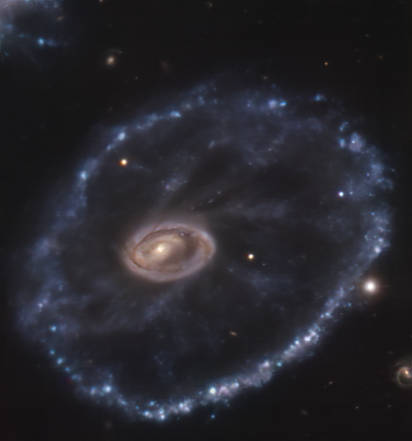

The Cartwheel galaxy seen by MUSE

Around 500 million light-years away in the constellation Sculptor lies a rather peculiar looking galaxy, known as the Cartwheel galaxy. It was once a normal spiral galaxy that underwent a head-on interaction with a smaller companion galaxy several million years ago, giving it its signature cartwheel appearance. This image was taken in August 2014 by the Multi Unit Spectroscopic Explorer (MUSE) mounted on ESO’s Very Large Telescope (VLT). Compare it with this image, captured in December 2021 with ESO’s New Technology Telescope (NTT), where you can see a supernova in the lower left corner.

This event, called SN2021afdx, is a type II supernova, which occurs when a massive star reaches the end of its evolution. Supernovae can cause a star to shine brighter than its entire host galaxy and can be visible to observers for months, or even years — a blink of an eye on astronomical timescales. Supernovae are one of the reasons astronomers say we are all made of stardust: they sprinkle the surrounding space with heavy elements forged by the progenitor star, which may end up being part of later generations of stars, the planets around them and life that may exist in those planets.

Detecting and studying these unpredictable events requires international collaboration. The first time SN2021afdx was spotted was in November 2021 by the ATLAS survey, and it was then followed up by ePESSTO+, the Public ESO Spectroscopic Survey for Transient Objects. ePESSTO+ is designed to study objects that are only in the night sky for very short periods of time, such as this supernova. It does this by using the EFOSC2 and SOFI instruments on the NTT, located at ESO's La Silla Observatory in Chile. EFOSC2 not only took a beautiful image, but also spectra that allowed the PESSTO team to identify this event as a type II supernova.

Credit: ESO/Amram et al.